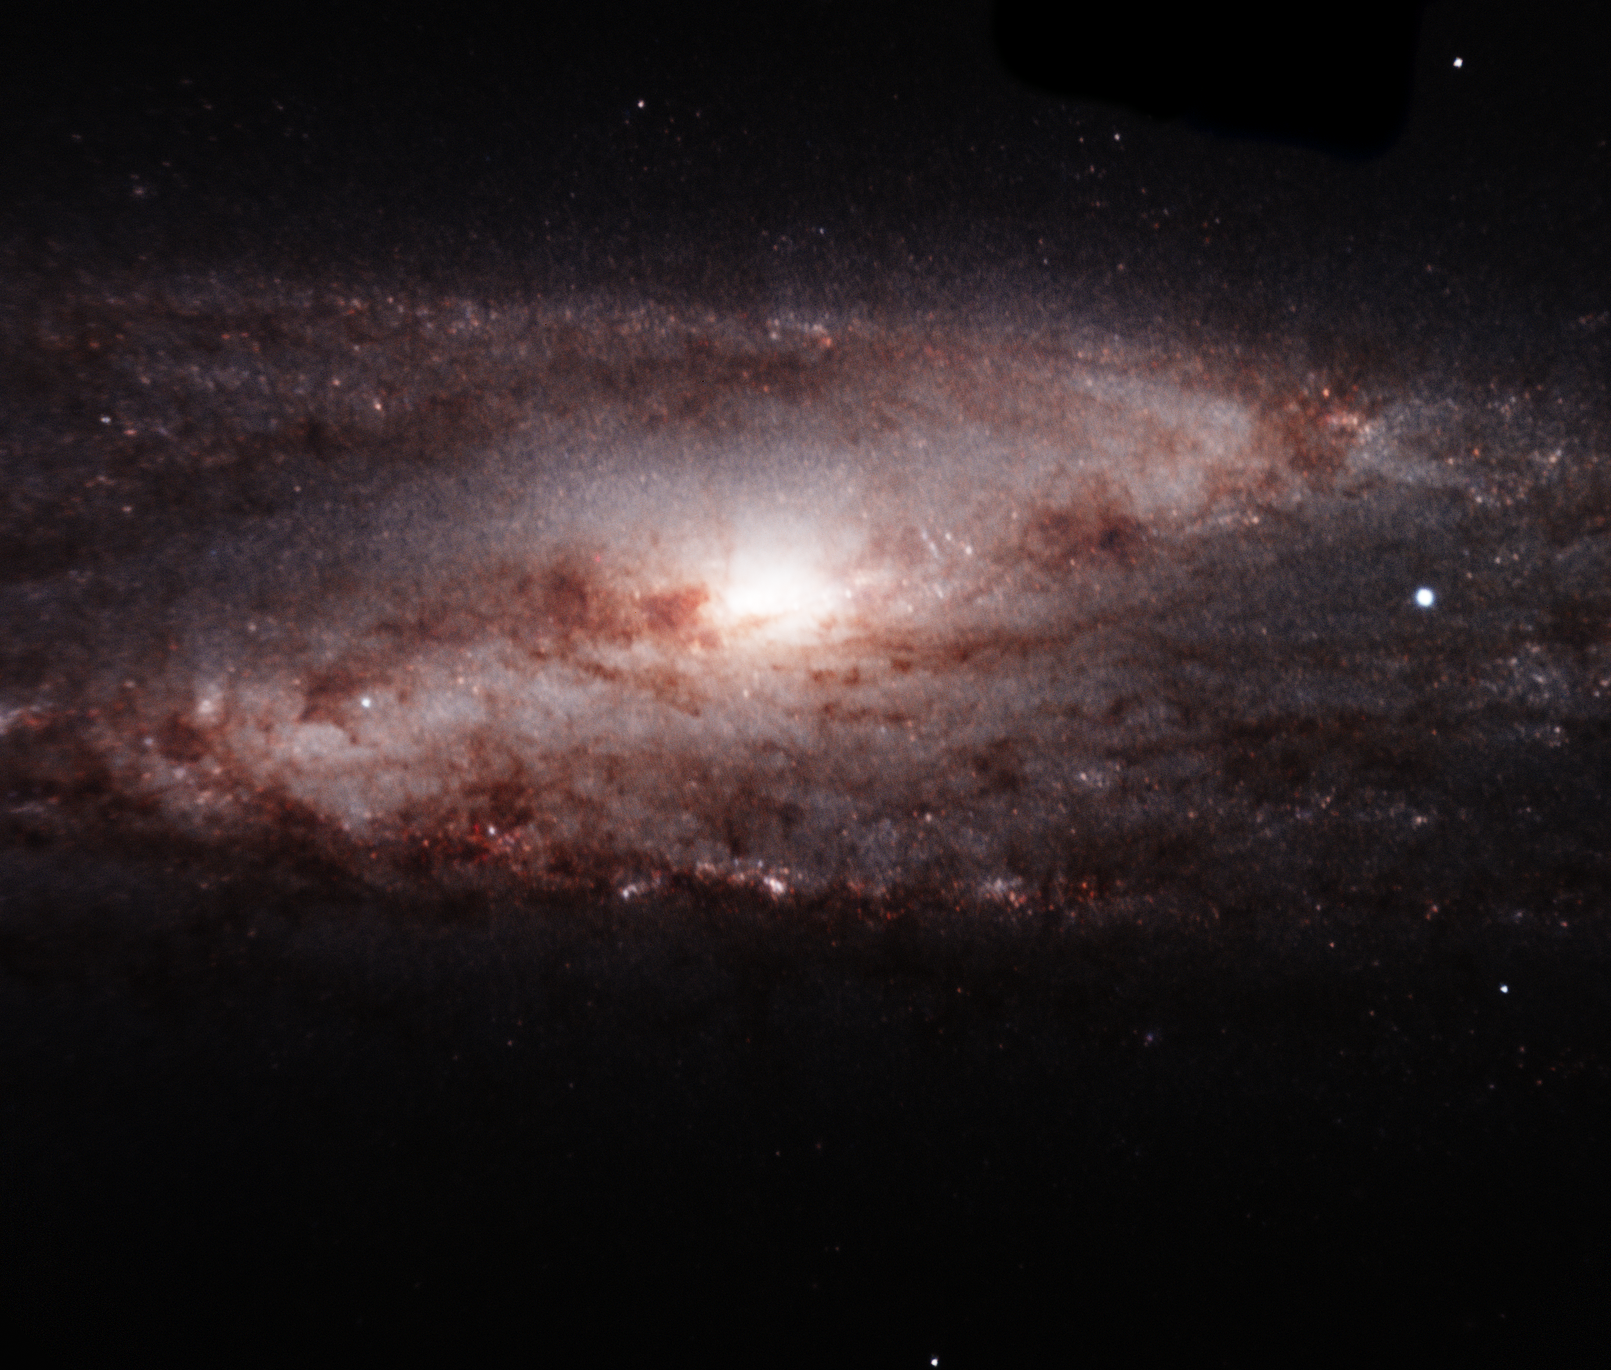

NGC 253

In this near-infrared image, FLAMINGOS-2 peered deep into the heart of spiral galaxy NGC 253, which lies about 11.5 million light-years nearby in the constellation of Sculptor. The new instrument captured an intricate whirlpool of dust spiraling in to a diffuse nuclear region, where violent star formation may be occurring around a supermassive black hole. The instrument also imaged a dusting of star forming sites in its spiral arms.

Credit: International Gemini Observatory/AURA